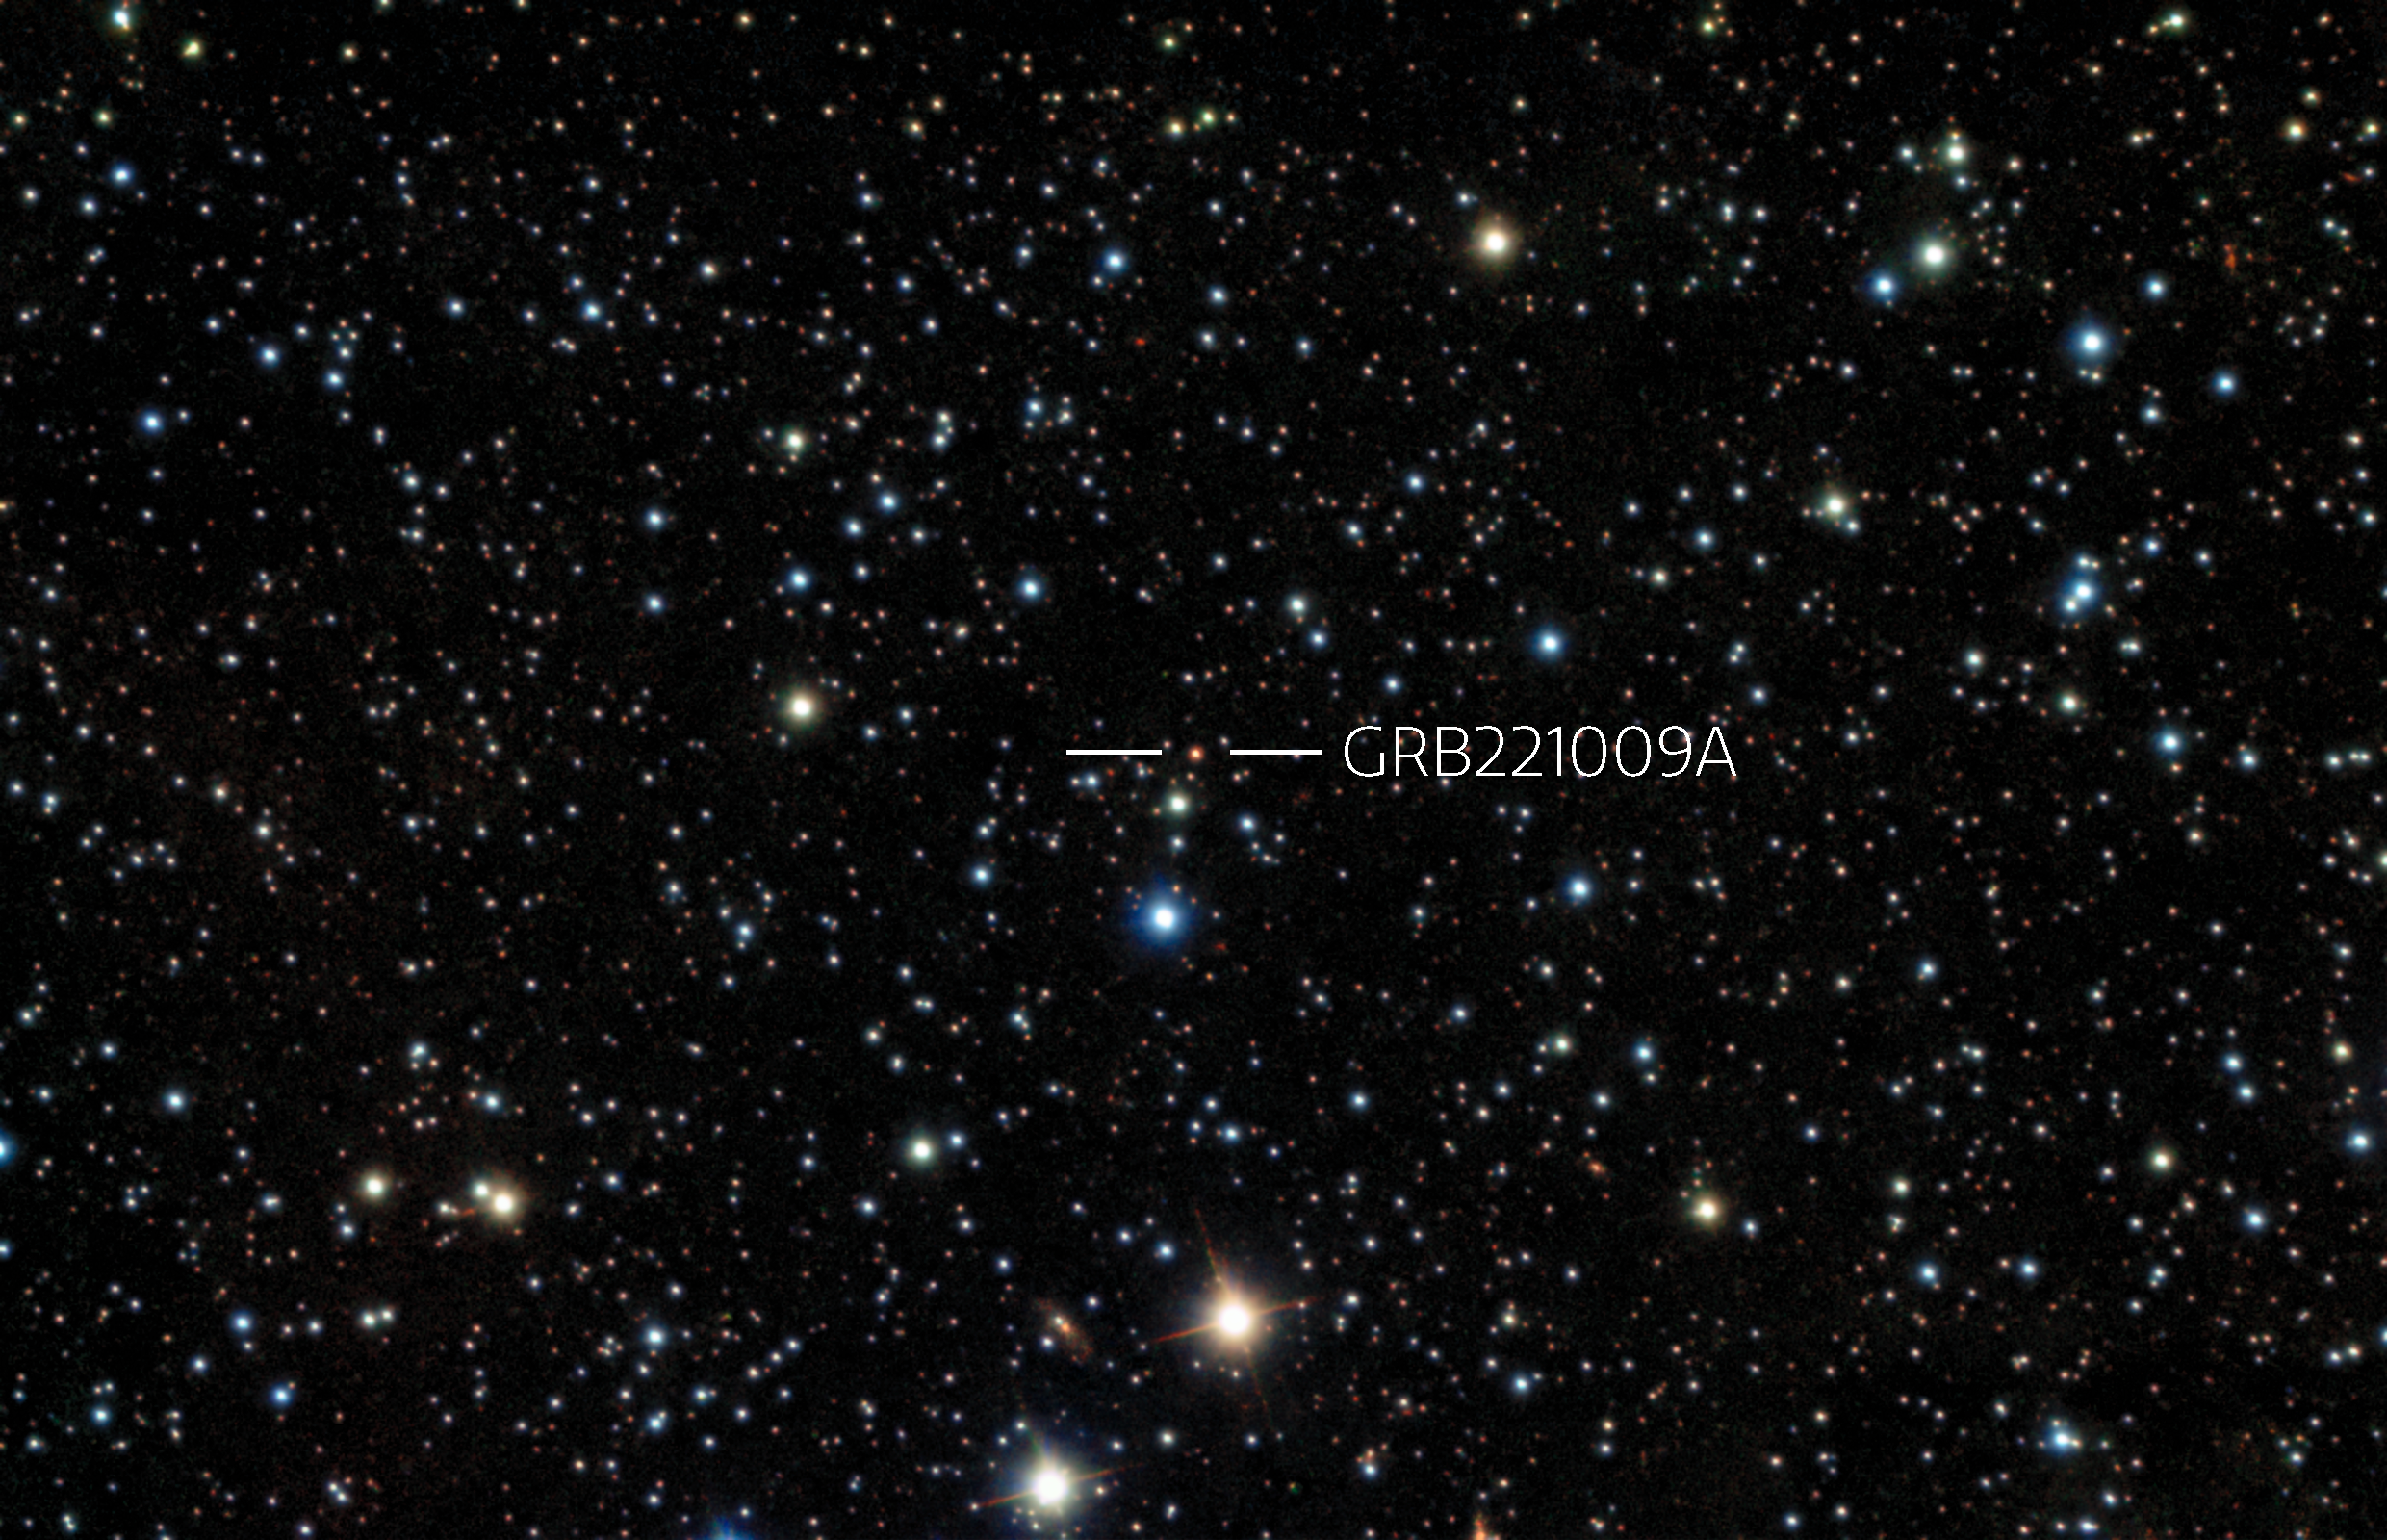

Record-breaking Gamma-Ray Burst Caught With Gemini

Thanks to a fast reaction by observers and staff, near-simultaneous observations were made of GRB221009A from Gemini South in Chile. The image is a combination of 4 exposures in I, J,H, K with two instruments taken in the morning of Friday 14 October 2022.

Credit: International Gemini Observatory/NOIRLab/NSF/AURA/B. O'Connor (UMD/GWU) & J. Rastinejad & W Fong (Northwestern Univ)Image processing: T.A. Rector (University of Alaska Anchorage/NSF NOIRLab), J. Miller, M. Zamani & D. de Martin (NSF NOIRLab)